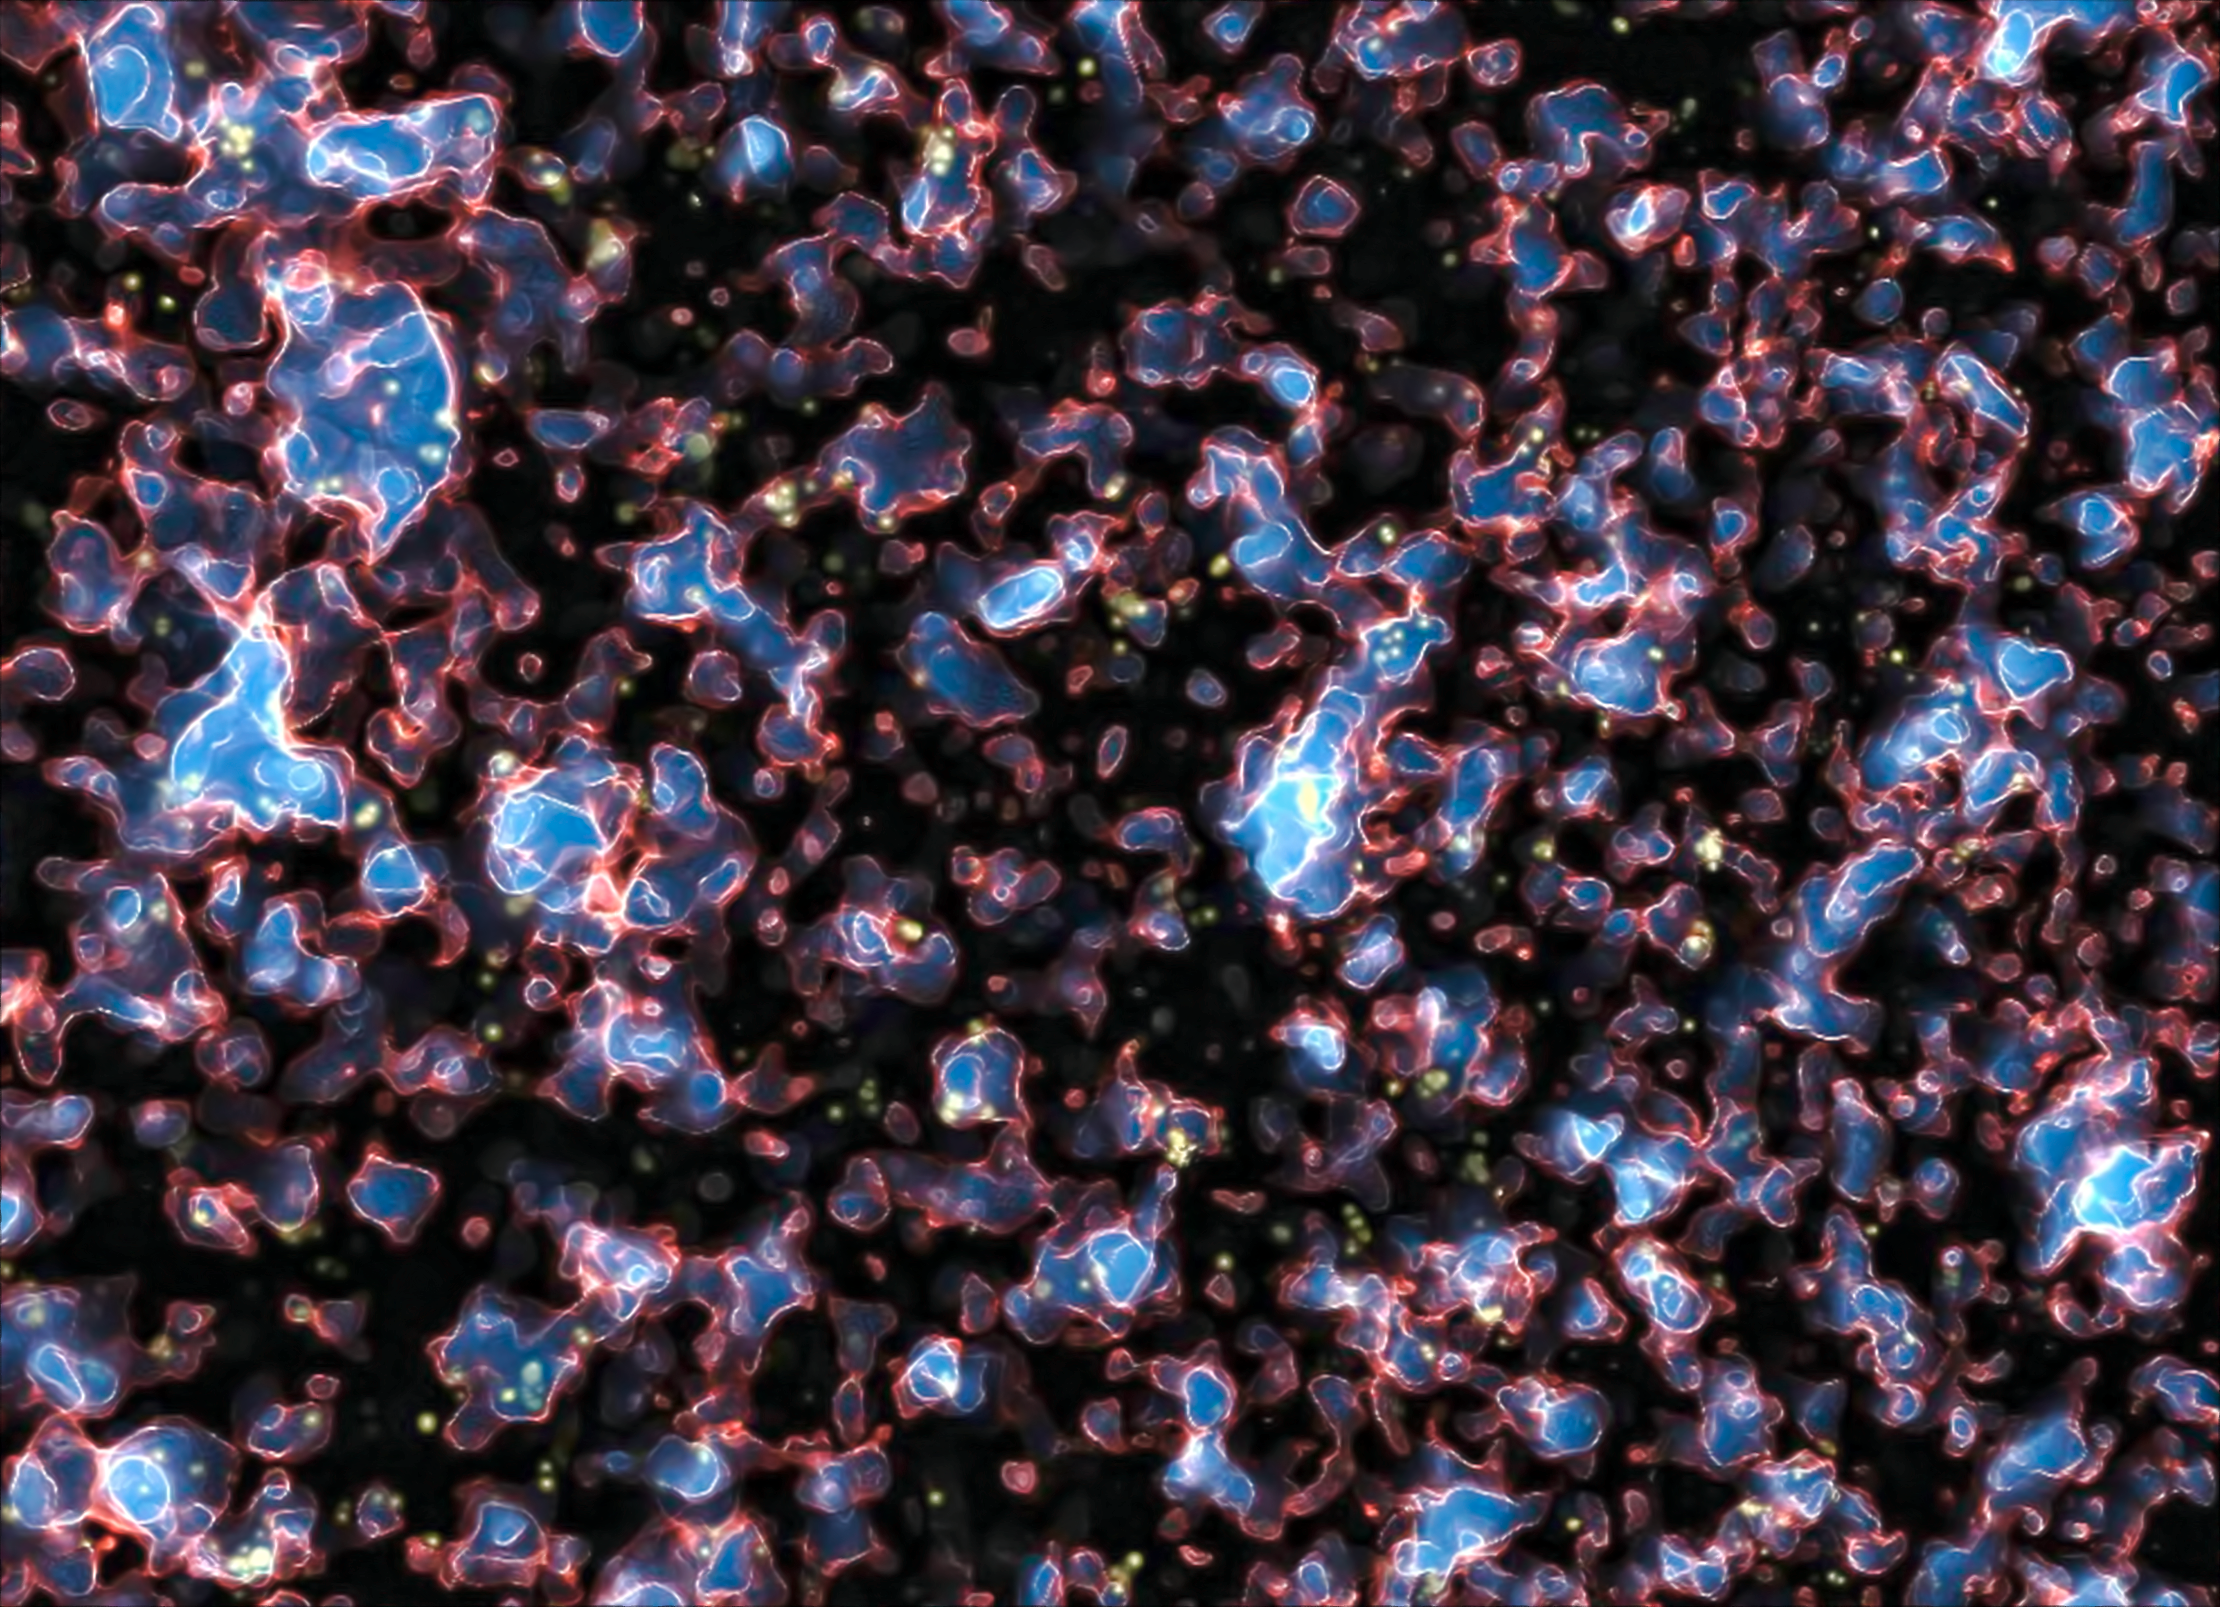

Galaxies during the era of reionisation in the early Universe (simulation)

Astronomers using ESO’s Very Large Telescope (VLT) have measured the distance to the most remote galaxy so far, UDFy-38135539, existing when the Universe was only about 600 million years old (a redshift of 8.6). At this early time, the Universe was not fully transparent and much of it was filled with a hydrogen fog that absorbed the fierce ultraviolet light from young galaxies. The transitional period when the fog was still being cleared by this ultraviolet light is known as the era of reionisation, illustrated with this still from a representative scientific simulation (see Alvarez et al. (2009) for more details).

When the Universe cooled down after the Big Bang, about 13.7 billion years ago, electrons and protons combined to form neutral hydrogen gas. This cool dark gas was the main constituent of the Universe during the so-called Dark Ages, when there were no luminous objects. This phase eventually ended when the first stars formed and their intense ultraviolet radiation slowly made the hydrogen fog transparent again by splitting the hydrogen atoms back into electrons and protons, a process known as reionisation. This epoch in the Universe’s early history lasted from about 150 million to 800 million years after the Big Bang. In this visualisation, ionised regions are blue and translucent, ionisation fronts are red and white, and neutral regions are dark and opaque.

The new study shows that the glow from UDFy-38135539 seems not to be strong enough on its own to clear out the hydrogen fog. There must be other galaxies, probably fainter and less massive nearby companions of UDFy-38135539, which also helped make the space around the galaxy transparent.

Credit: M. Alvarez (http://www.cita.utoronto.ca/~malvarez), R. Kaehler, and T. Abel/ESO